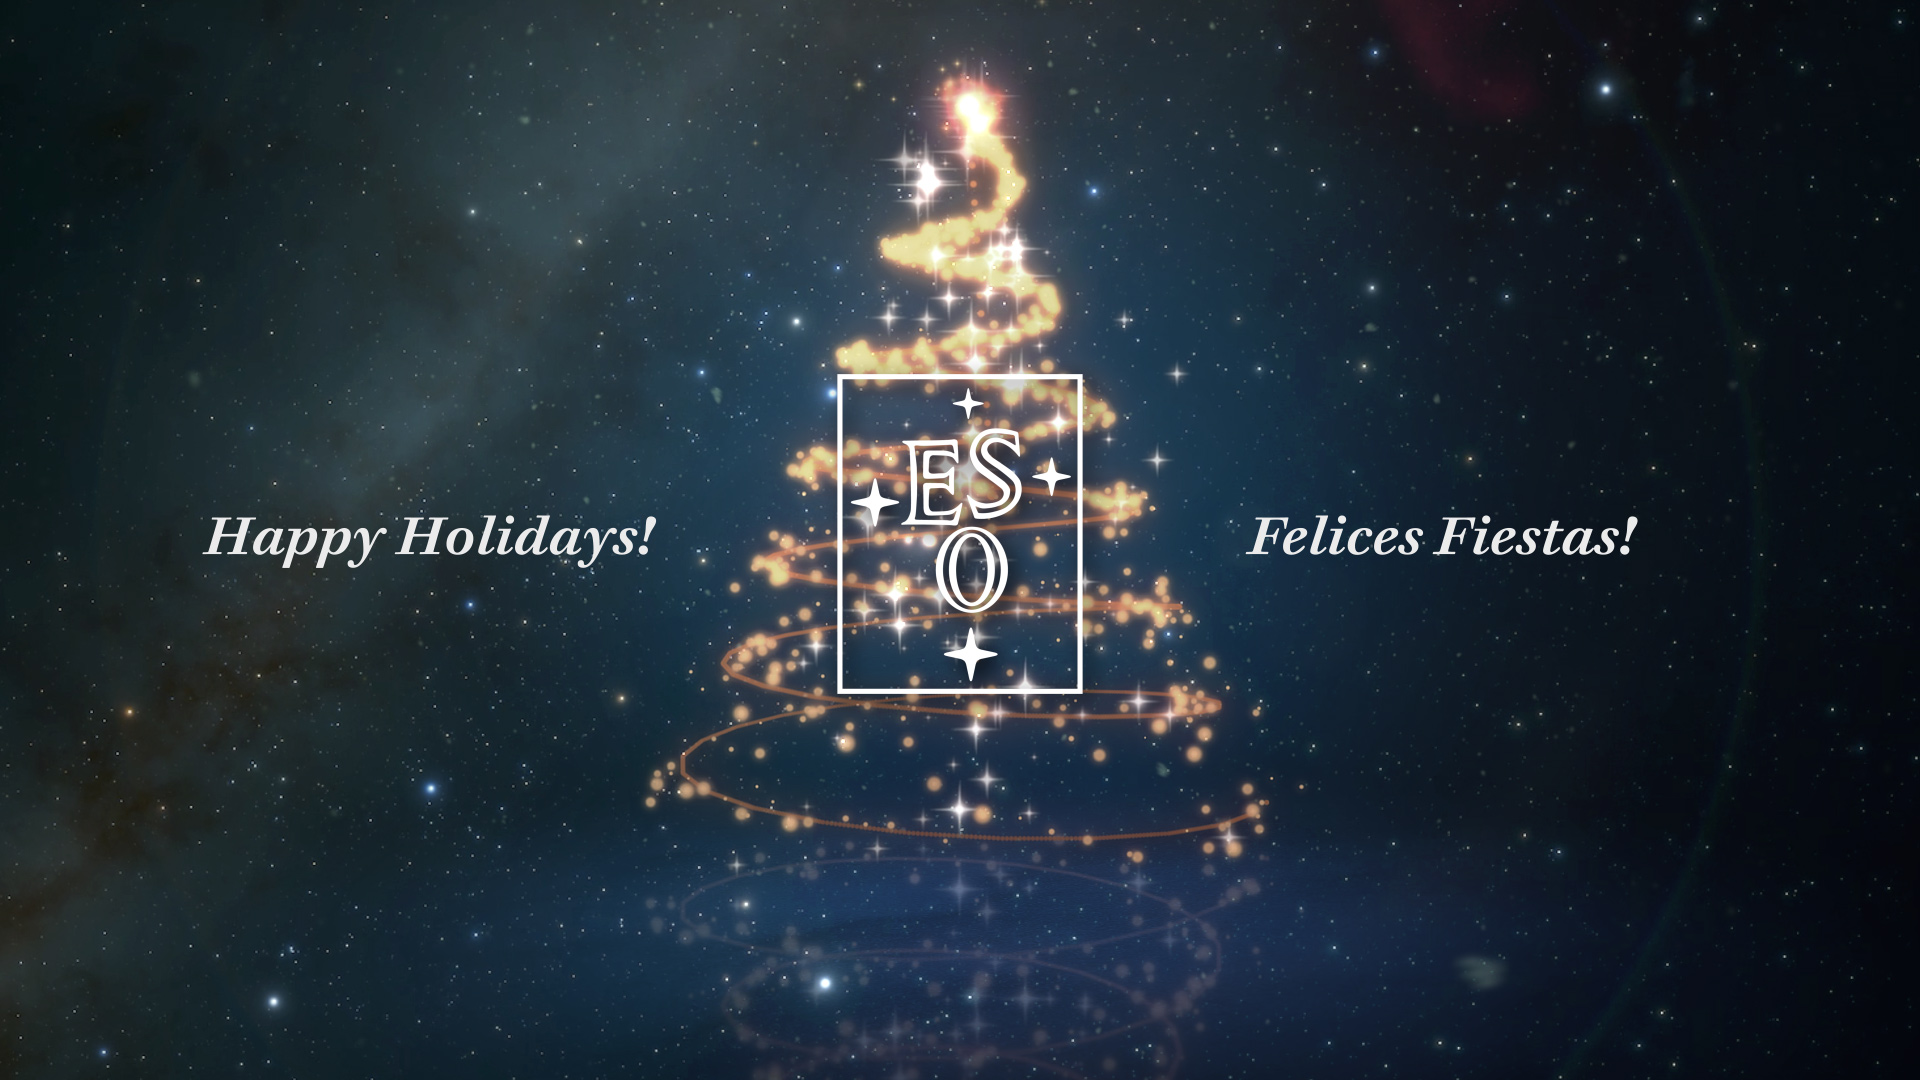

Season’s Greetings from the European Southern Observatory!

As 2021 comes to an end, we send our best wishes to you and your families! Like its predecessor, this last year has been challenging to most of us. Here at ESO we have worked hard to continue exploring the Universe and sharing its wonders with you while keeping our staff safe and protected.

On behalf of everyone at ESO, we wish you a healthy end of the year and a wonderful start of 2022!

Credit: ESO